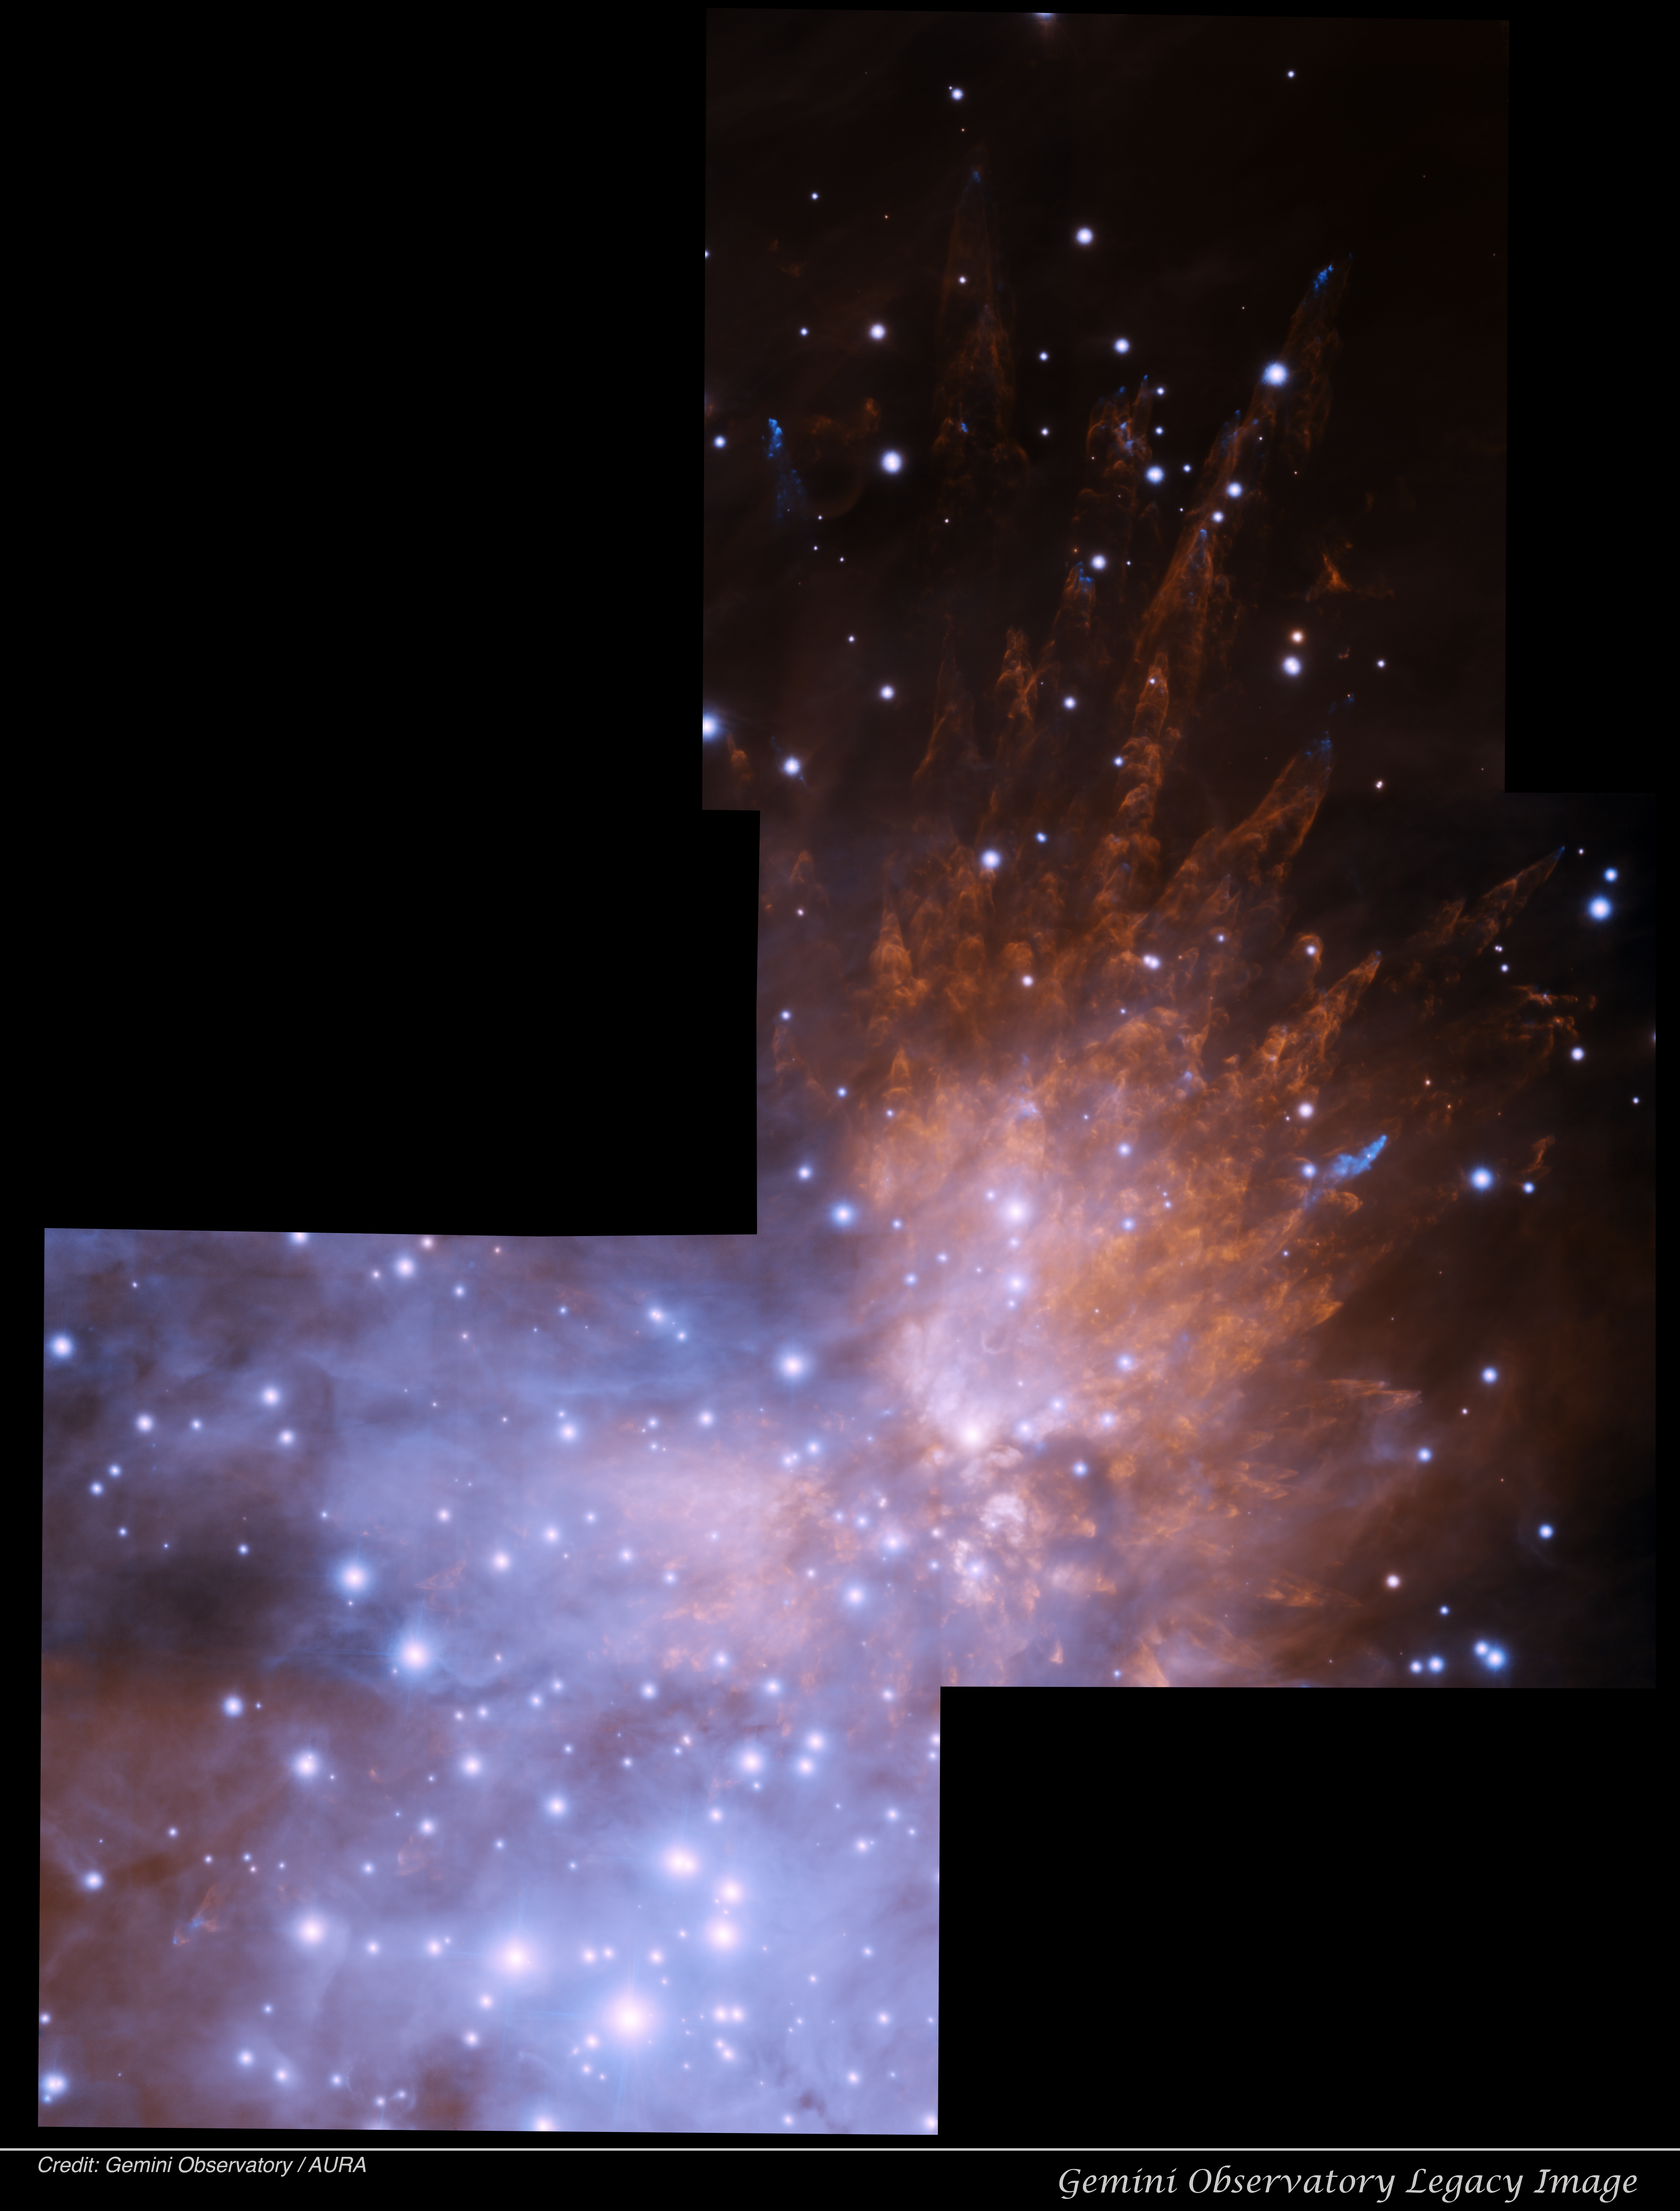

2013 GeMS Orion Bullets

Gemini Observatory Legacy Image - Orion Bullets (GeMS): This Orion Nebula region has a long history of adaptive optics (AO) imaging at Gemini. The field was first targeted with the Altair AO system at Gemini North in 1997, followed by this imaging sequence with GeMS (a single GeMS pointing was released at the January 2013 meeting of the Astronomical Society. This near-infrared image is comprised of three, three-band pointings using the GeMS AO system with the Gemini South AO Imager (GSAOI). In the GeMS/GSAOI image, strong winds from a violent explosion associated with a region of star birth behind the Orion Nebula expel bullets of gas that created this spectacular system of molecular hydrogen wakes. Researchers and Principal Investigators John Bally and Adam Ginsberg of the University of Colorado are using their GeMS data to determine the intensity of the blast and the nature of the bullets. “Are they Dense fragments of circumstellar disks? Could they be ejected protoplanets? Or are they portions of the prestellar core from which massive stars form?” Bally asks. “The Sub-arcsecond resolution provided by GEMS is needed to resolve these shocks and to search for the compact, high-density knots responsible for these wakes.”

Credit: International Gemini Observatory/NOIRLab/NSF/AURA/Acknowledgments: PI: J. Bally & A Ginsberg (University of Colorado) Acknowledgment: Image processing: T.A. Rector (University of Alaska Anchorage/NSF NOIRLab)